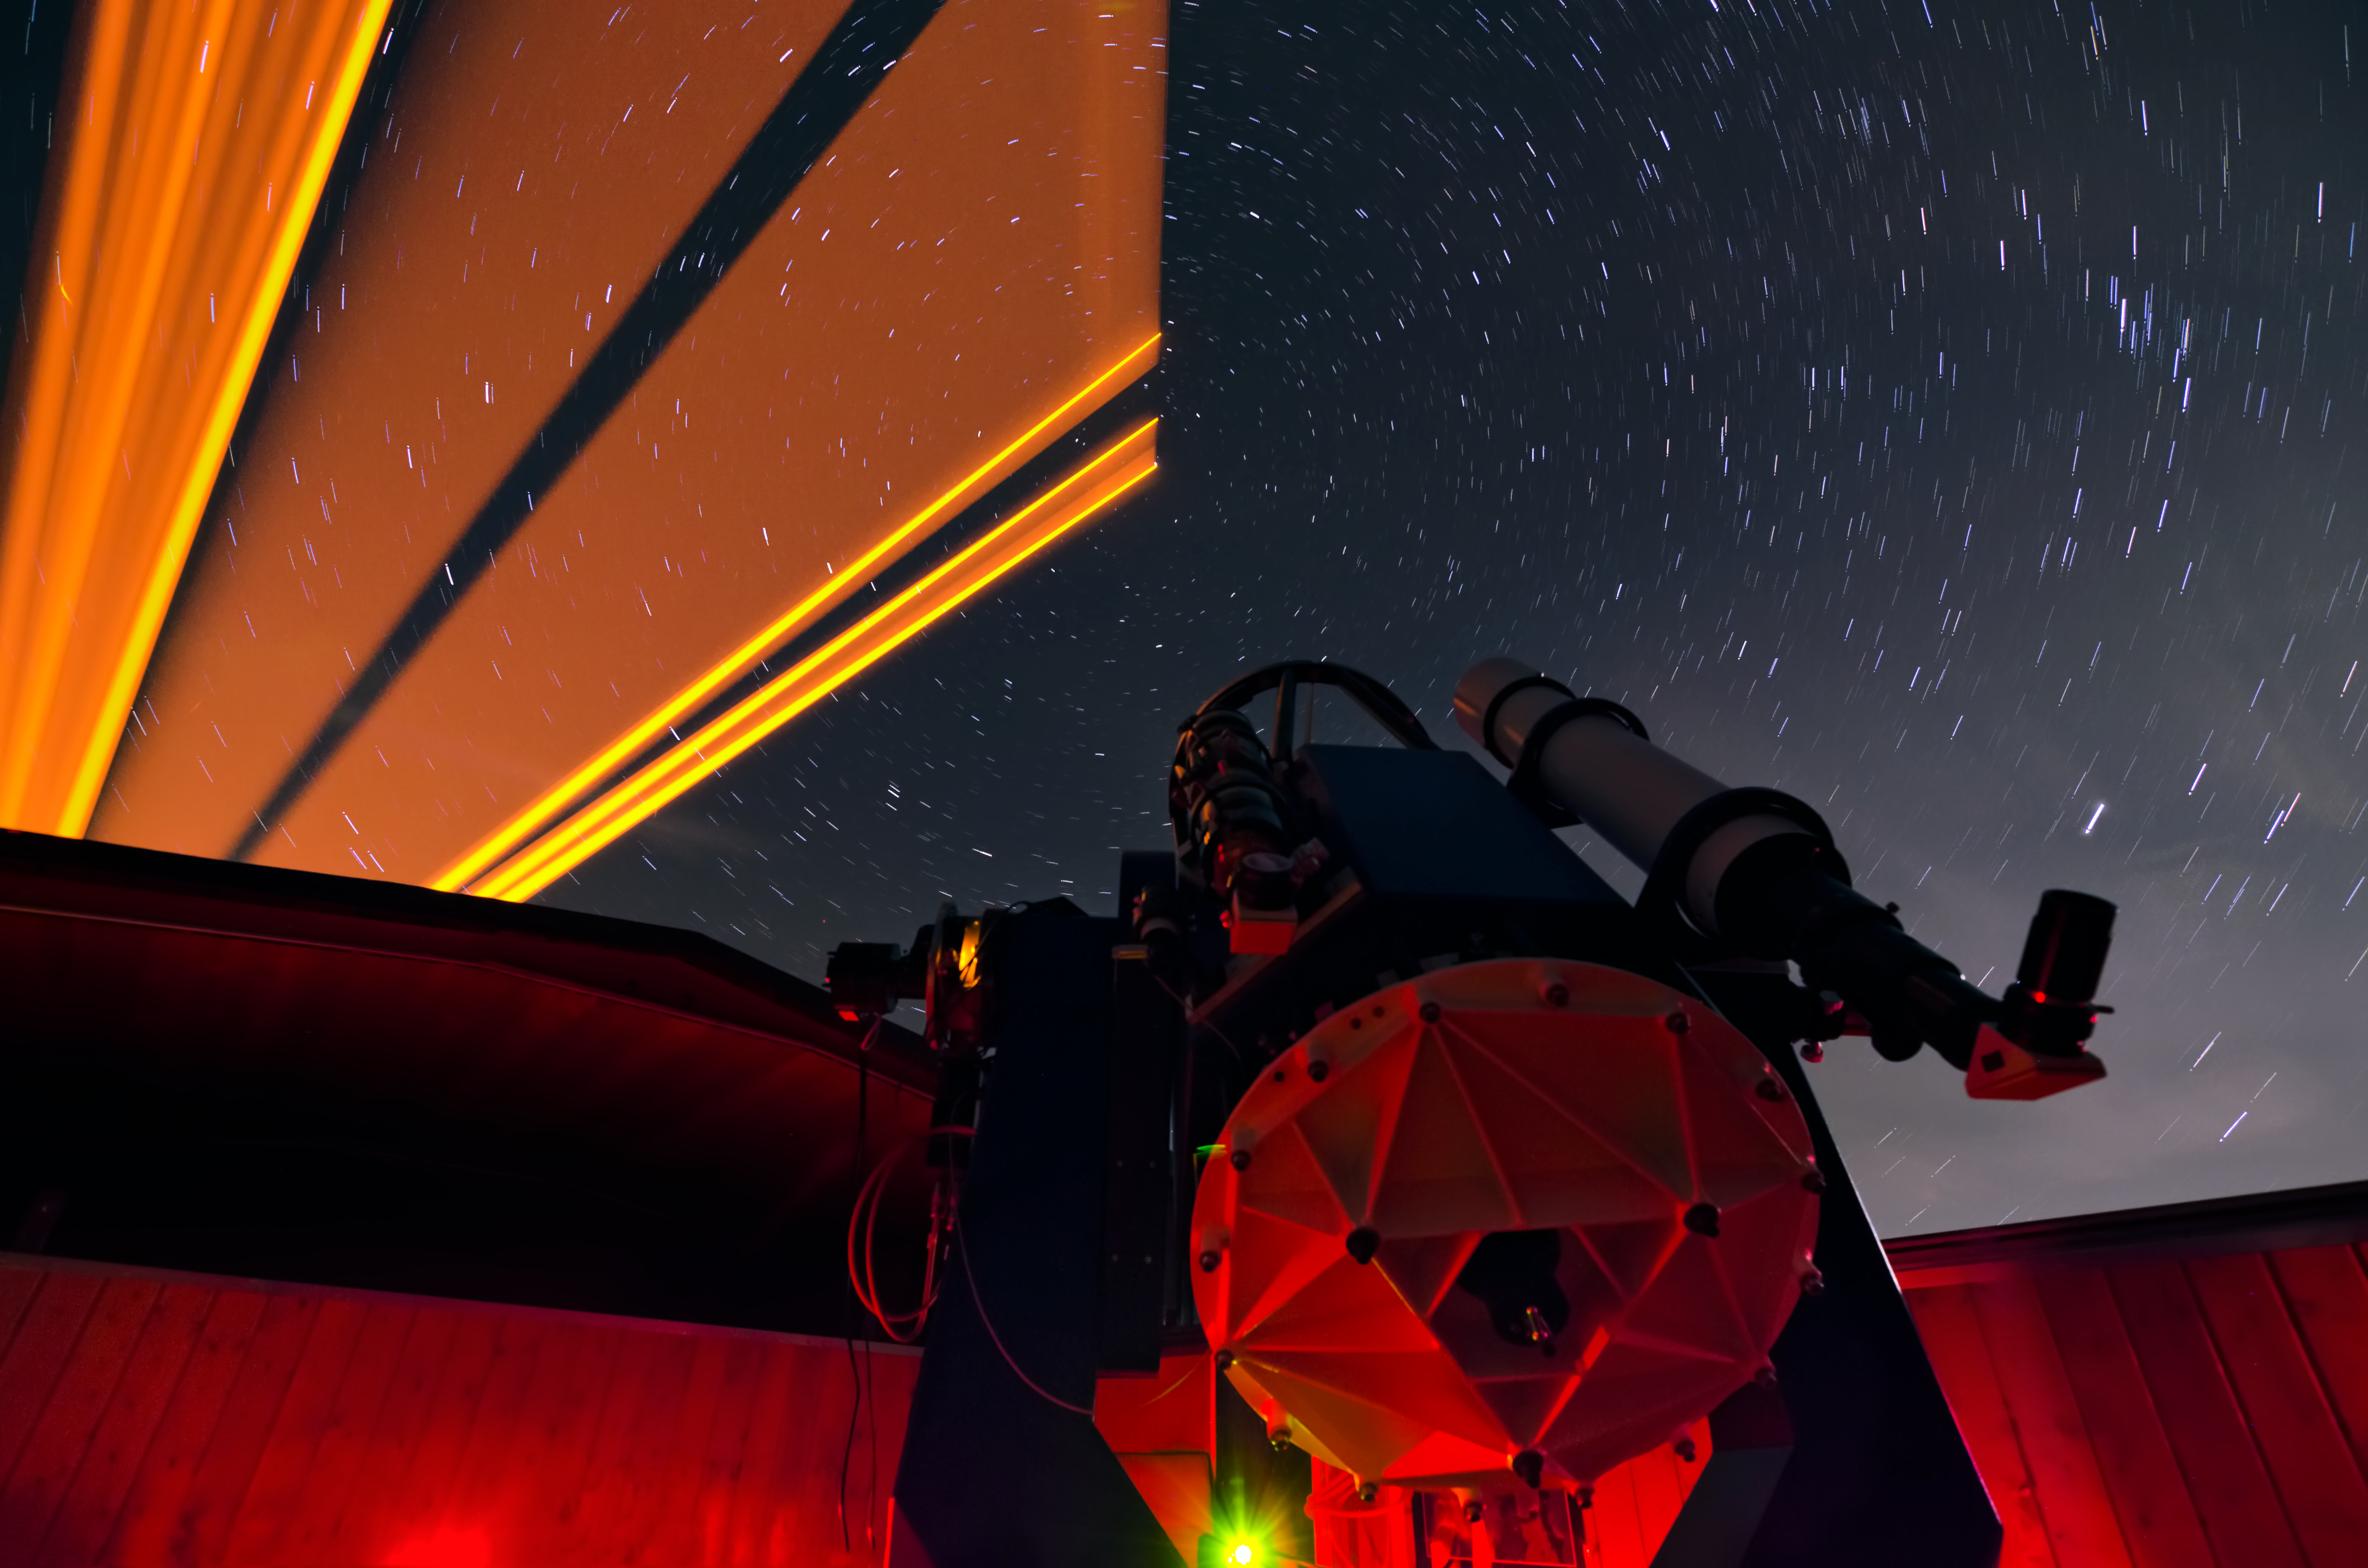

Psychedelic skies

This groovy and psychedelic photograph shows a night of observing the Northern Celestial Pole from the Allgäu Public Observatory in Ottobeuren, Germany. Pictured here is the facility's 0.6-metre Cassegrain reflector telescope, which was installed in 1996.

The brilliant yellow laser beam, which appears to fan out across the sky in this long-exposure image, is ESO's Wendelstein laser guide star unit which was tested at the site in Allgäu. It is a precursor, experimental version of the fibre laser that has been installed on the Very Large Telescope in Paranal, Chile.

A Laser guide star is used to create a bright spot in the sky, which can be used as an artificial reference star, allowing astronomers to measure how the real stars blur or twinkle, as normally seen from the ground. The measurements are then used to correct this blurring and enable sharper images to be taken, in a process is known as adaptive optics.

Credit: ESO/M. Kornmesser